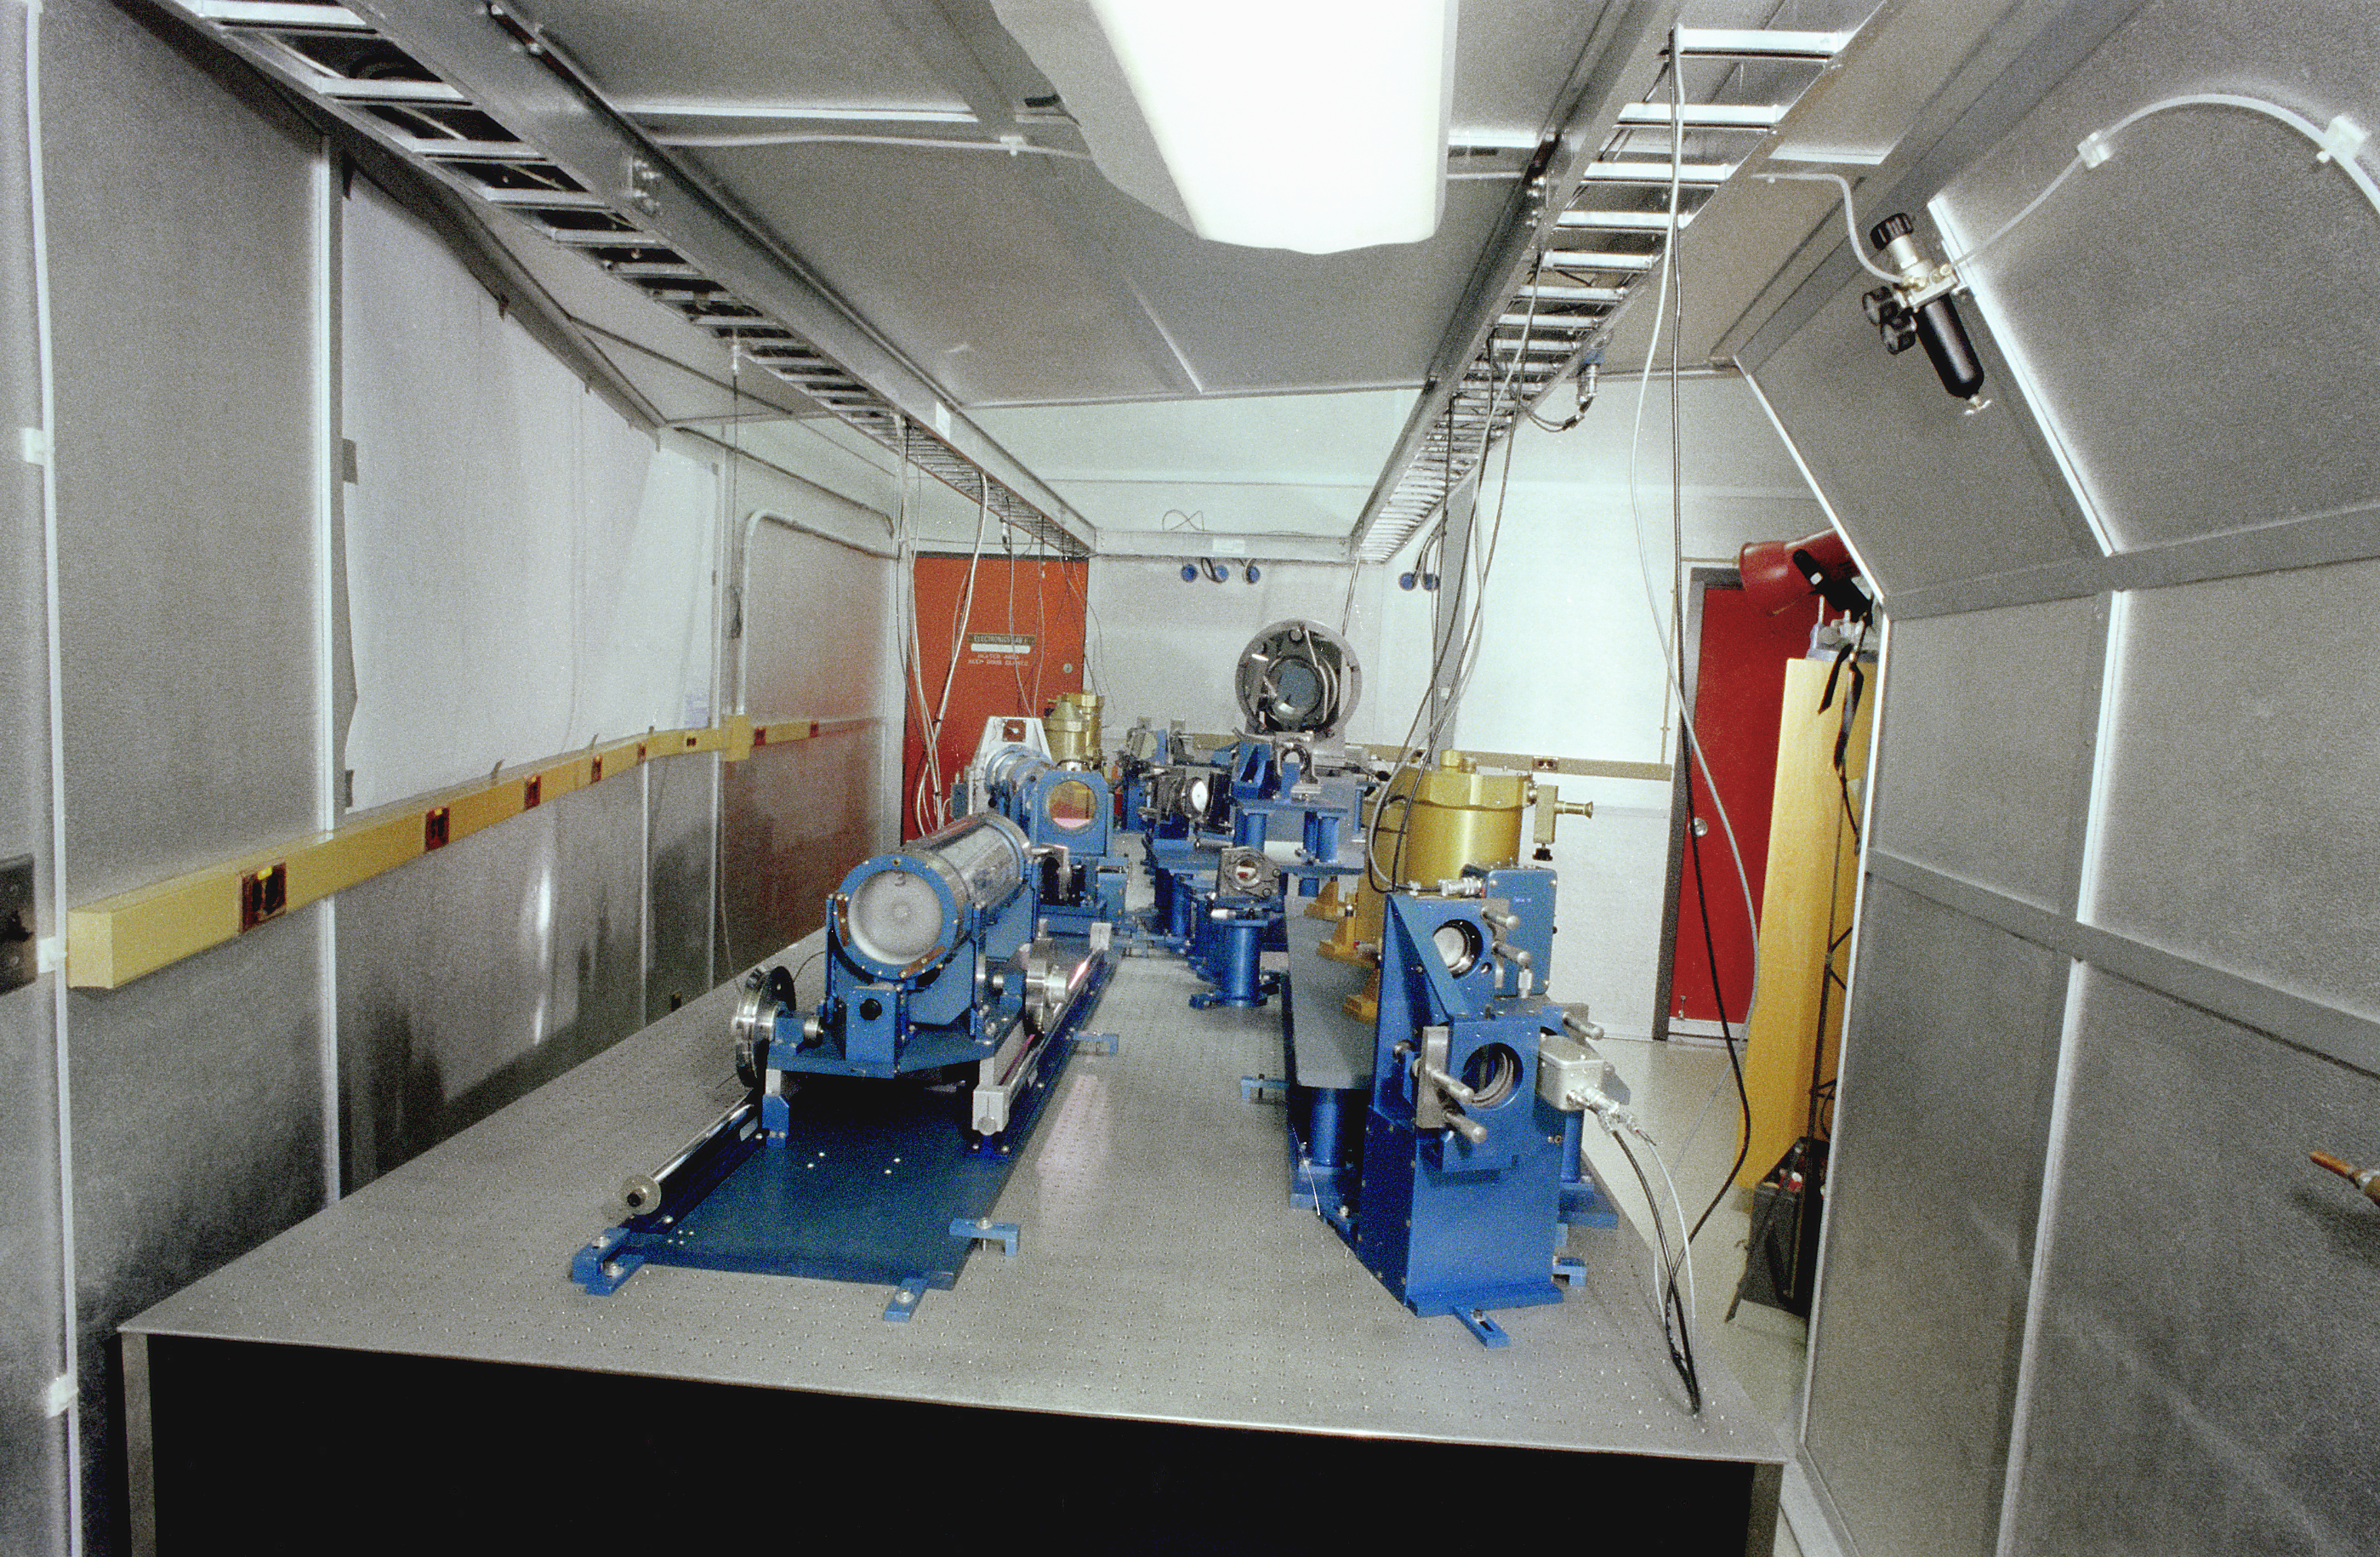

KPNO 4-meter FTS room

The interior of the room containing the Fourier Transform Spectrograph, an early and very innovative infrared spectrograph used at the Mayall 4-meter telescope at the Kitt Peak National Observatory near Tucson, Arizona. This picture was taken in 1978. This pioneering instrument was only recently superseded, after many years of reliable service, by the Phoenix spectrograph.

Credit: NOIRLab/NSF/AURA